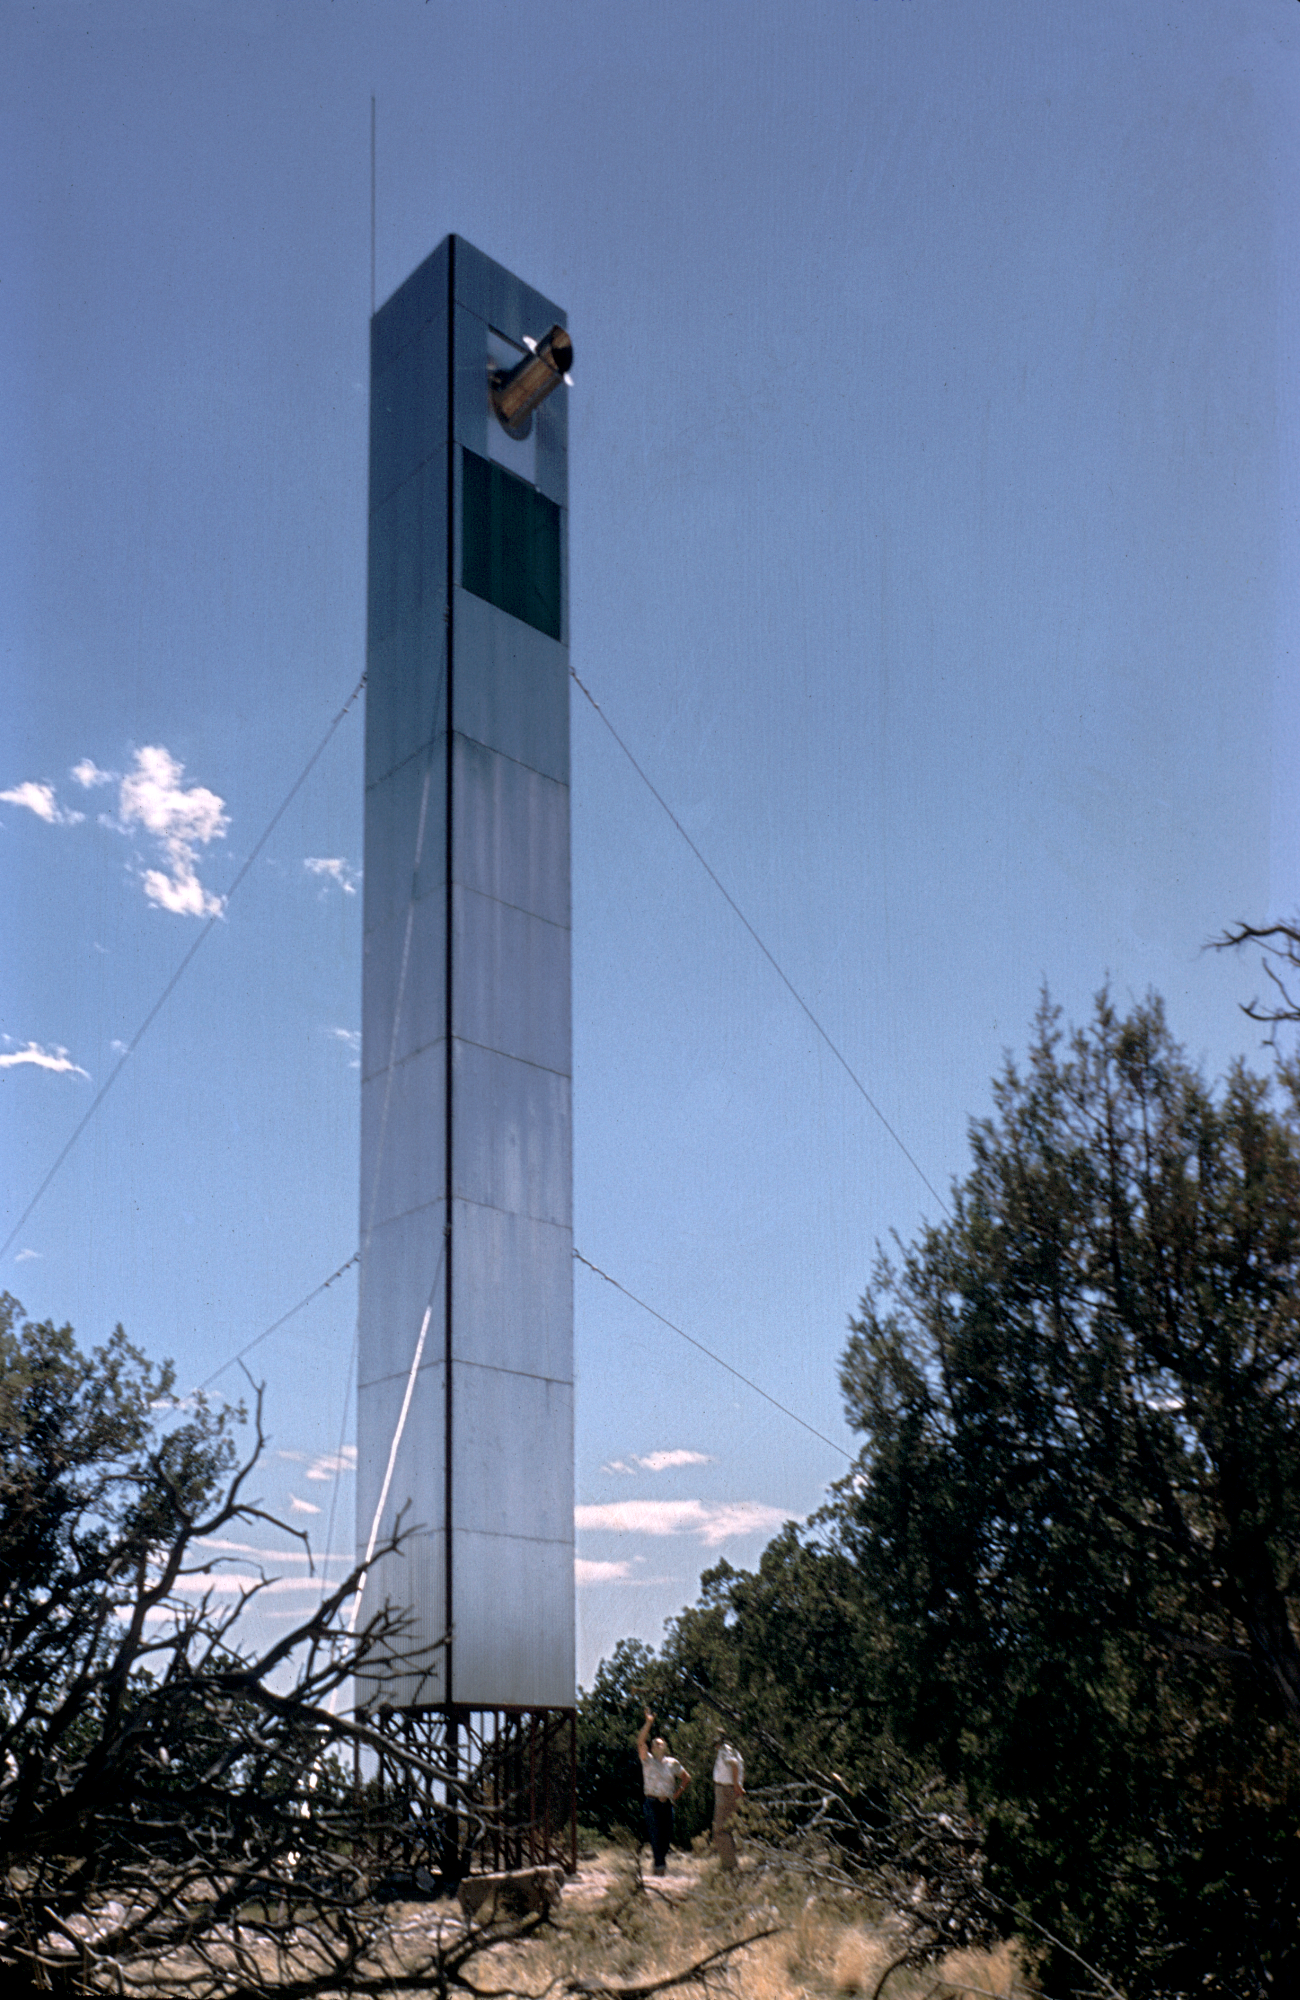

Site survey seeing tower

The seeing tower used during the site survey to find the best location for the first US national observatory. This was taken on Chevelon Butte, Arizona, in the mid 1950s, but is very similar to the one used on Kitt Peak. From the private collection of Dr Helmut Abt.

Credit: Helmut Abt/NOIRLab/NSF/AURA/